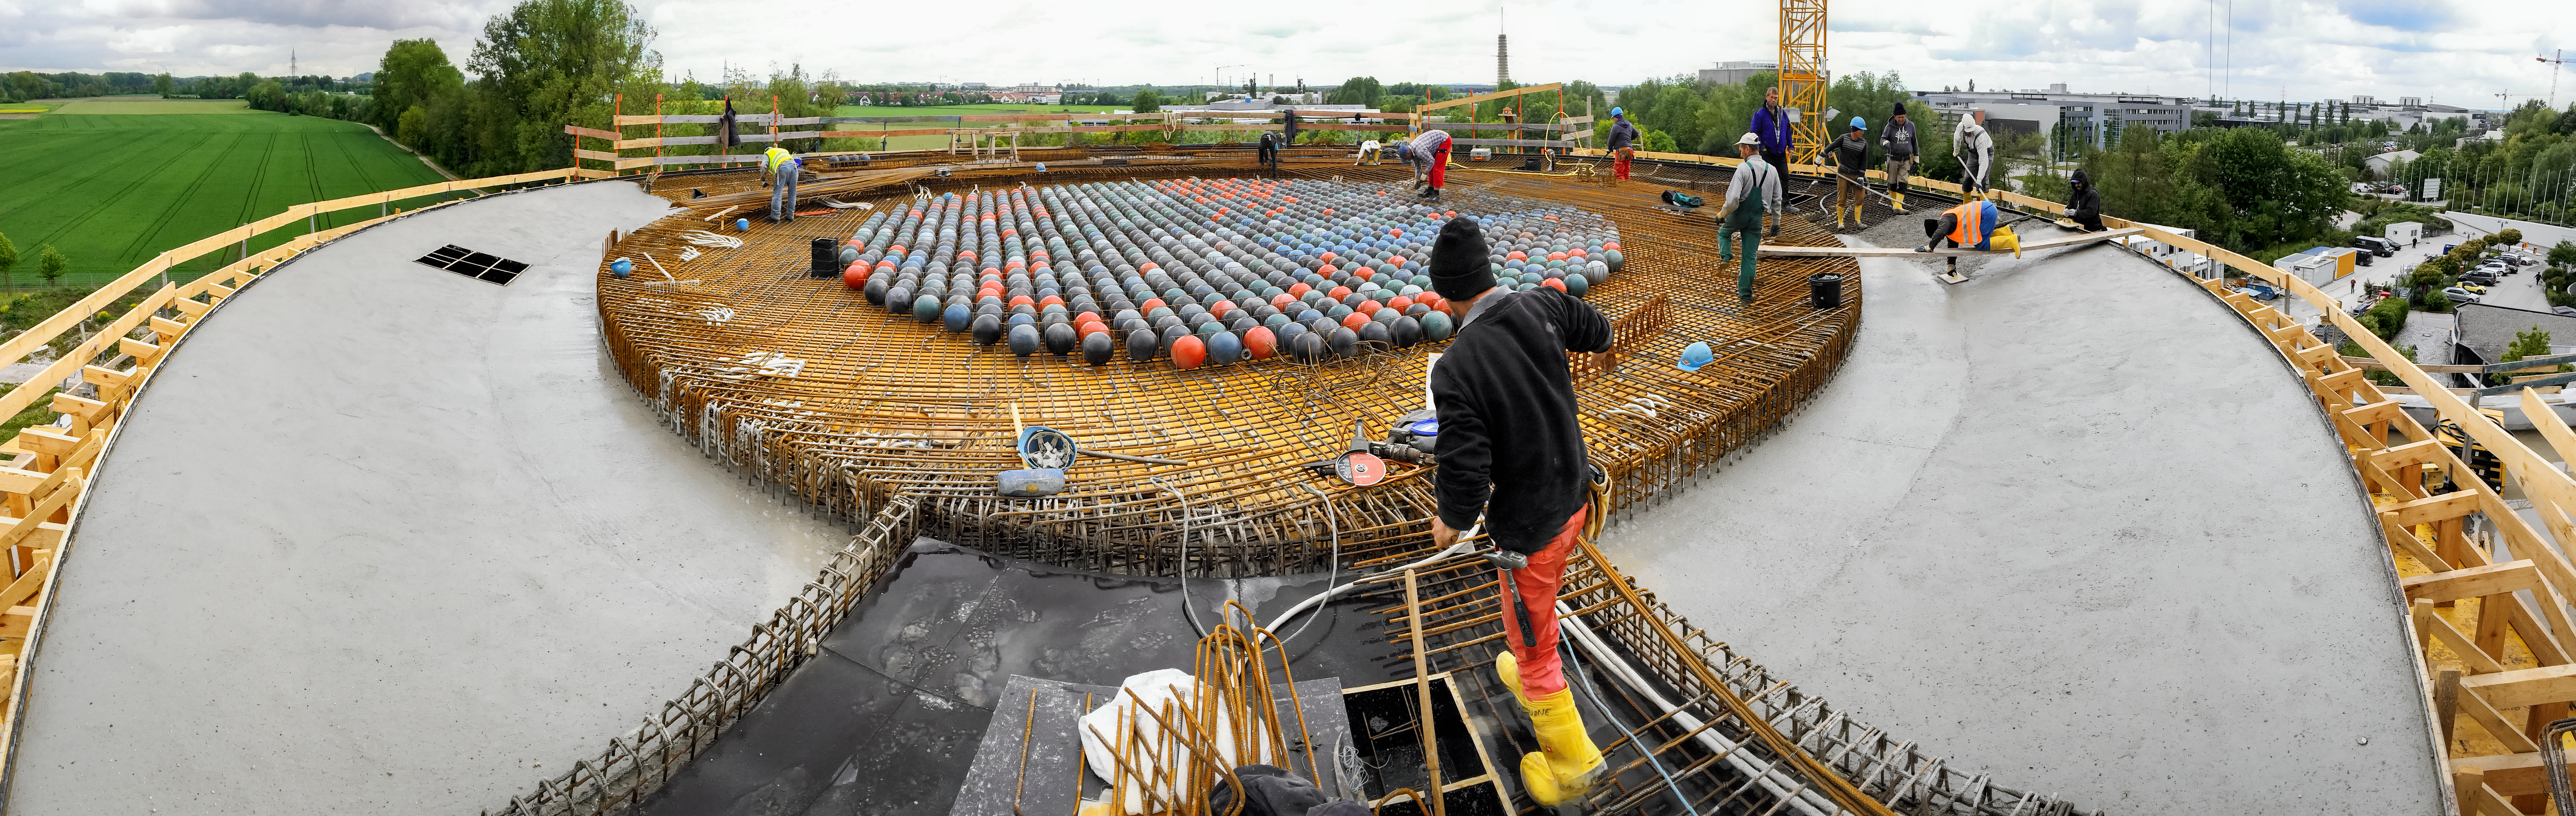

Raising the roof

Construction of the roof of the ESO Supernova Planetarium & Visitor Centre.

Credit: Architekten Bernhardt + Partner (www.bp-da.de)